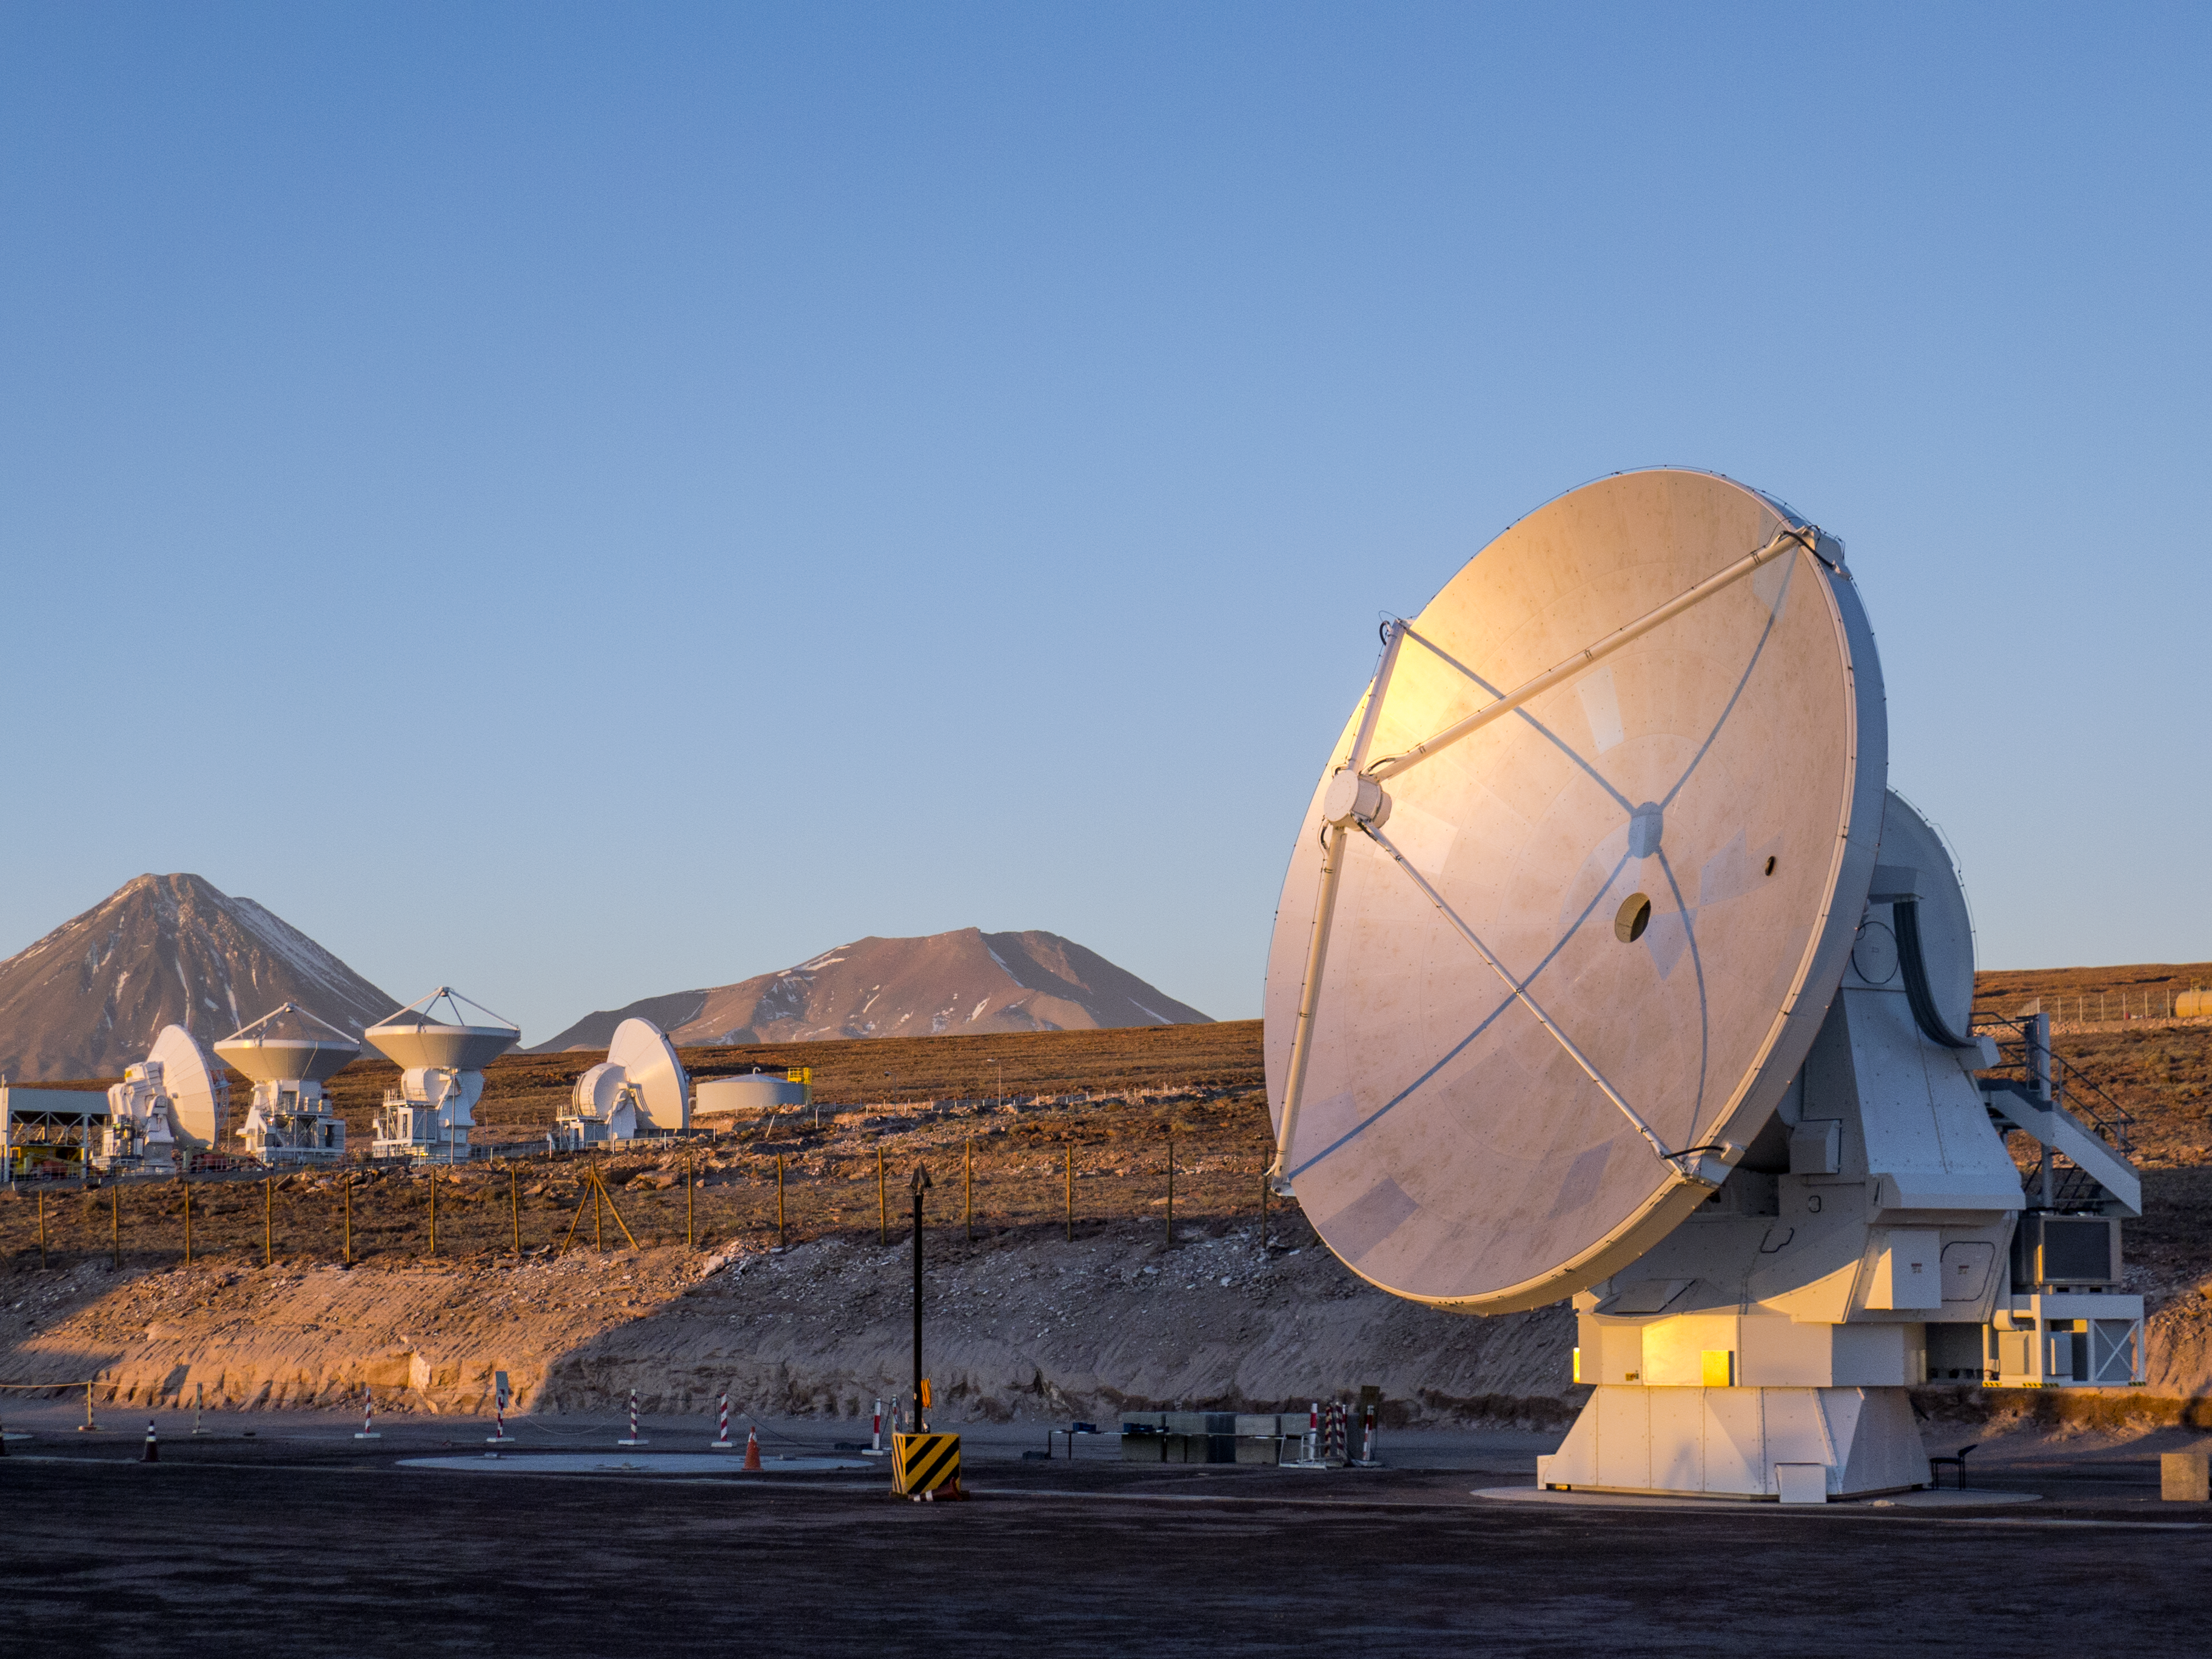

The final ALMA antenna

This picture shows the final antenna for the Atacama Large Millimeter/submillimeter Array (ALMA) project, shortly before it was handed over to the ALMA Observatory. The 12-metre-diameter dish was manufactured by the European AEM Consortium and also marks the successful delivery of a total of 25 European antennas — the largest ESO contract so far.

The final antenna appears in the foreground on the right and several other antennas appear in the background.

Credit: ESO/C. Pontoni